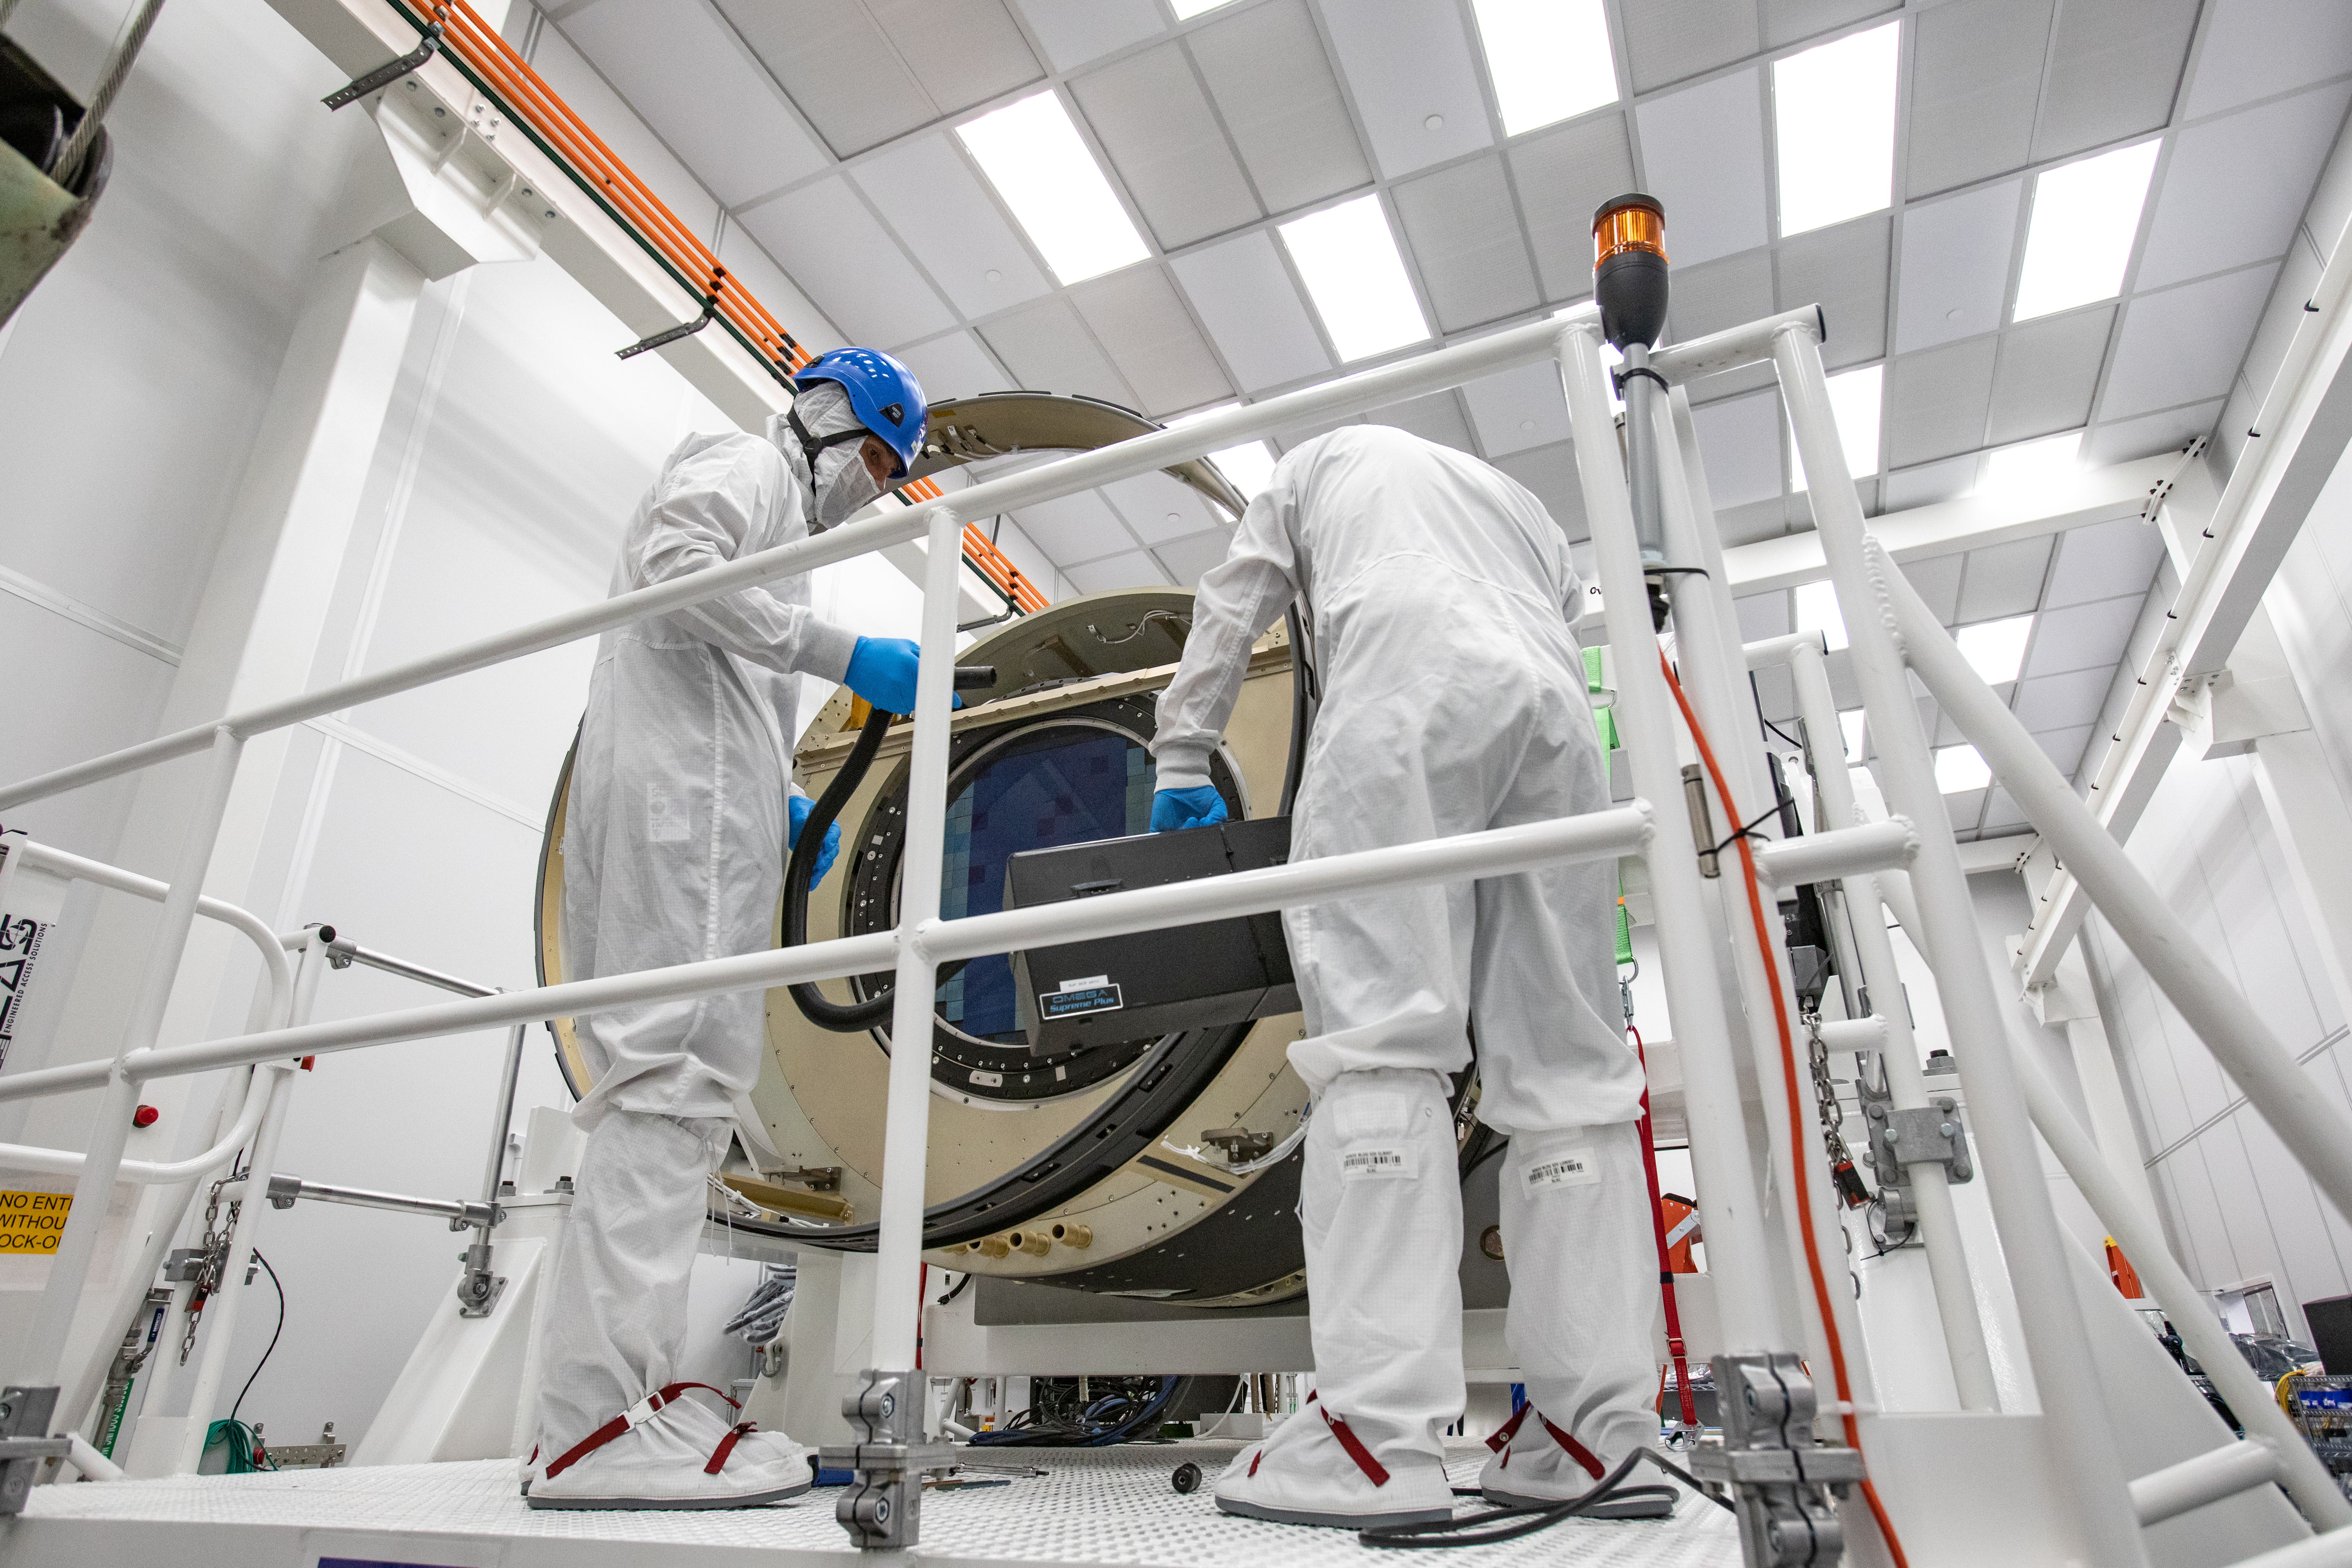

LSST Camera Shutter Installation

The LSST camera team successfully attached the shutter to the camera body on June 8.

Credit: Jacqueline Ramseyer Orrell/SLAC National Accelerator Laboratory